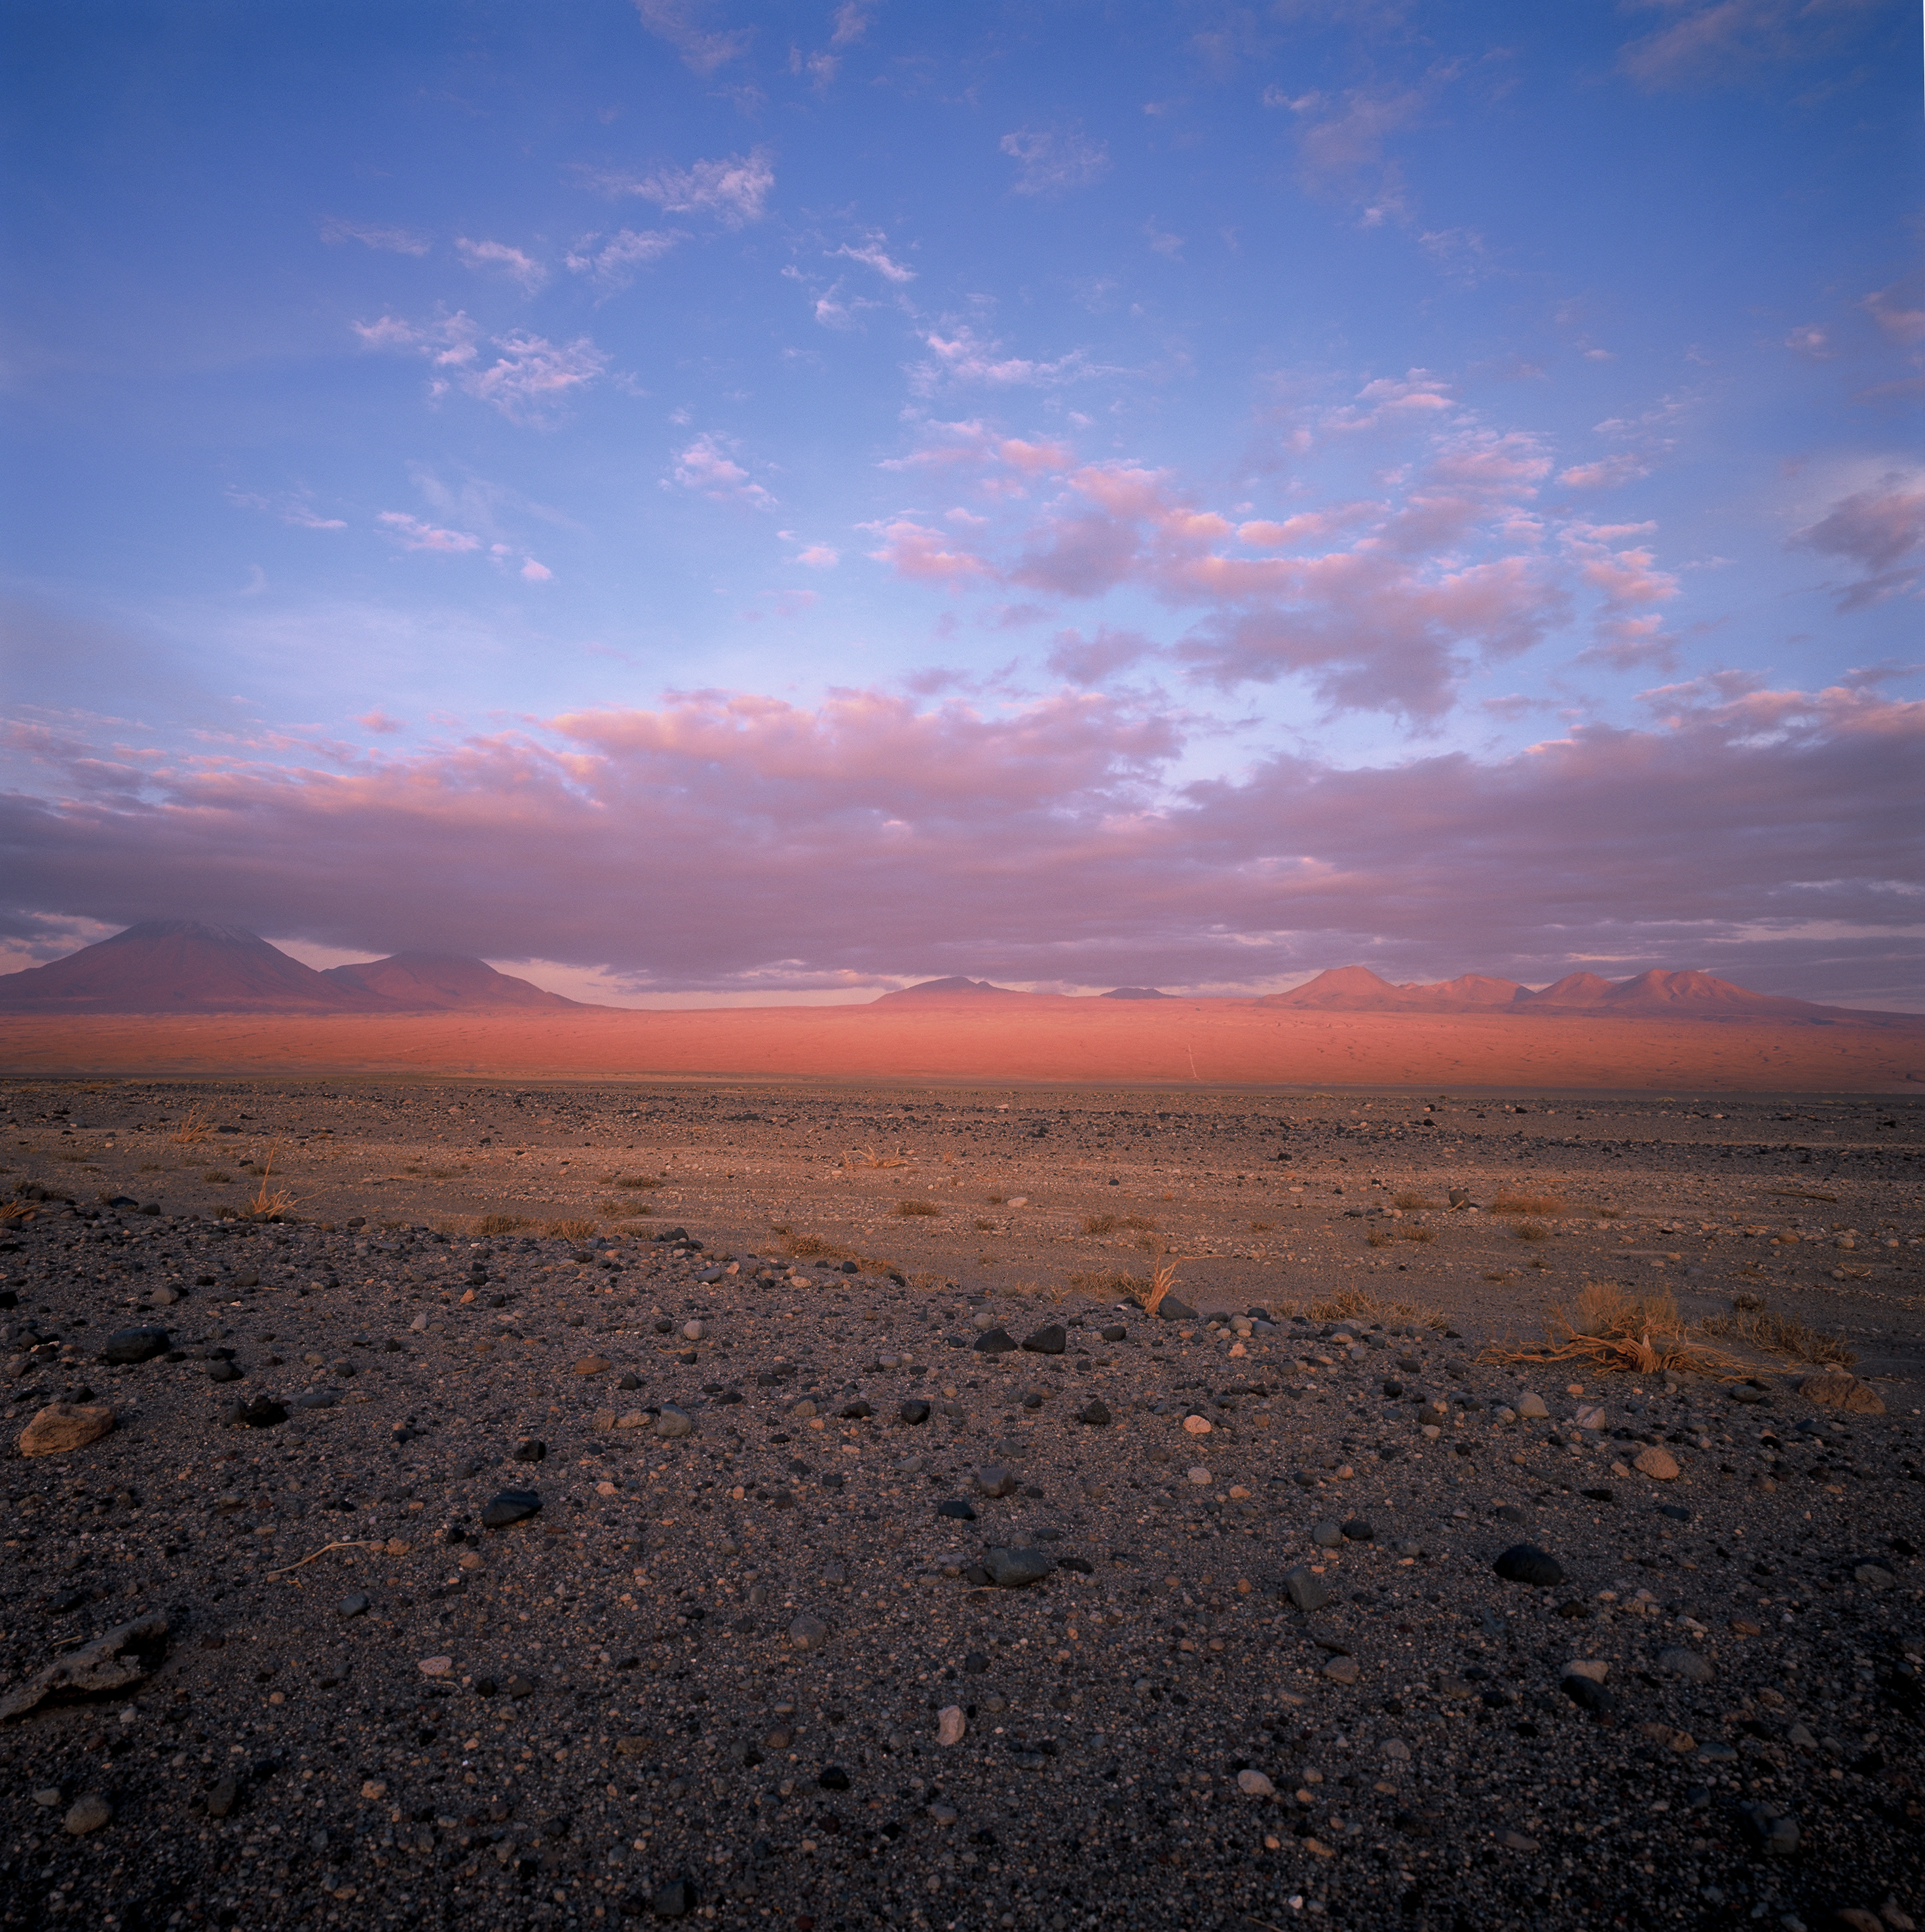

Distant view of Chajnantor

Sunset over the majestic mountains in the area of San Pedro de Atacama. The grazing sunlight intensifies the red colour of the volcanic rock which characterises the landscape at the intermediate altitude range. From left to right, partially covered by clouds, are the Licancabur and Jurique volcanoes, followed by the “Cerro Toco” and the Chajnantor plateau, hidden behind the high peaks. Due to its elevation (5000 metres above sea level) and its dryness, the Chajnantor plateau is one of the best sites on Earth for millimetre and submillimetre astronomy. It is the home of ALMA, the Atacama Large Millimeter/submillimeter Array, the most powerful radio observatory in the world operating at these wavelengths. Chajnantor is also the home of another submillimetre telescope, APEX, the Atacama Pathfinder Experiment, which has operated there since 2005.

Credit: ESO